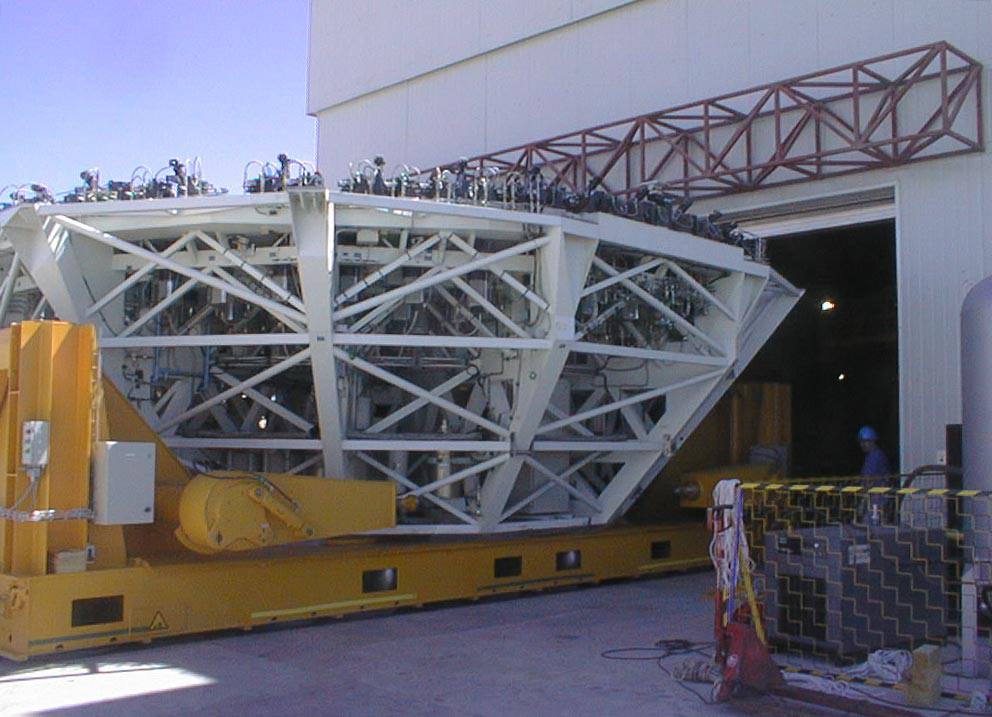

Mirror installed on first VLT Unit Telescope

The M1 Cell is moved into the Mirror Maintenance Building (MMB), by means of the special air cushion carriage. (Photo obtained on April 12, 1998).

Credit: ESO